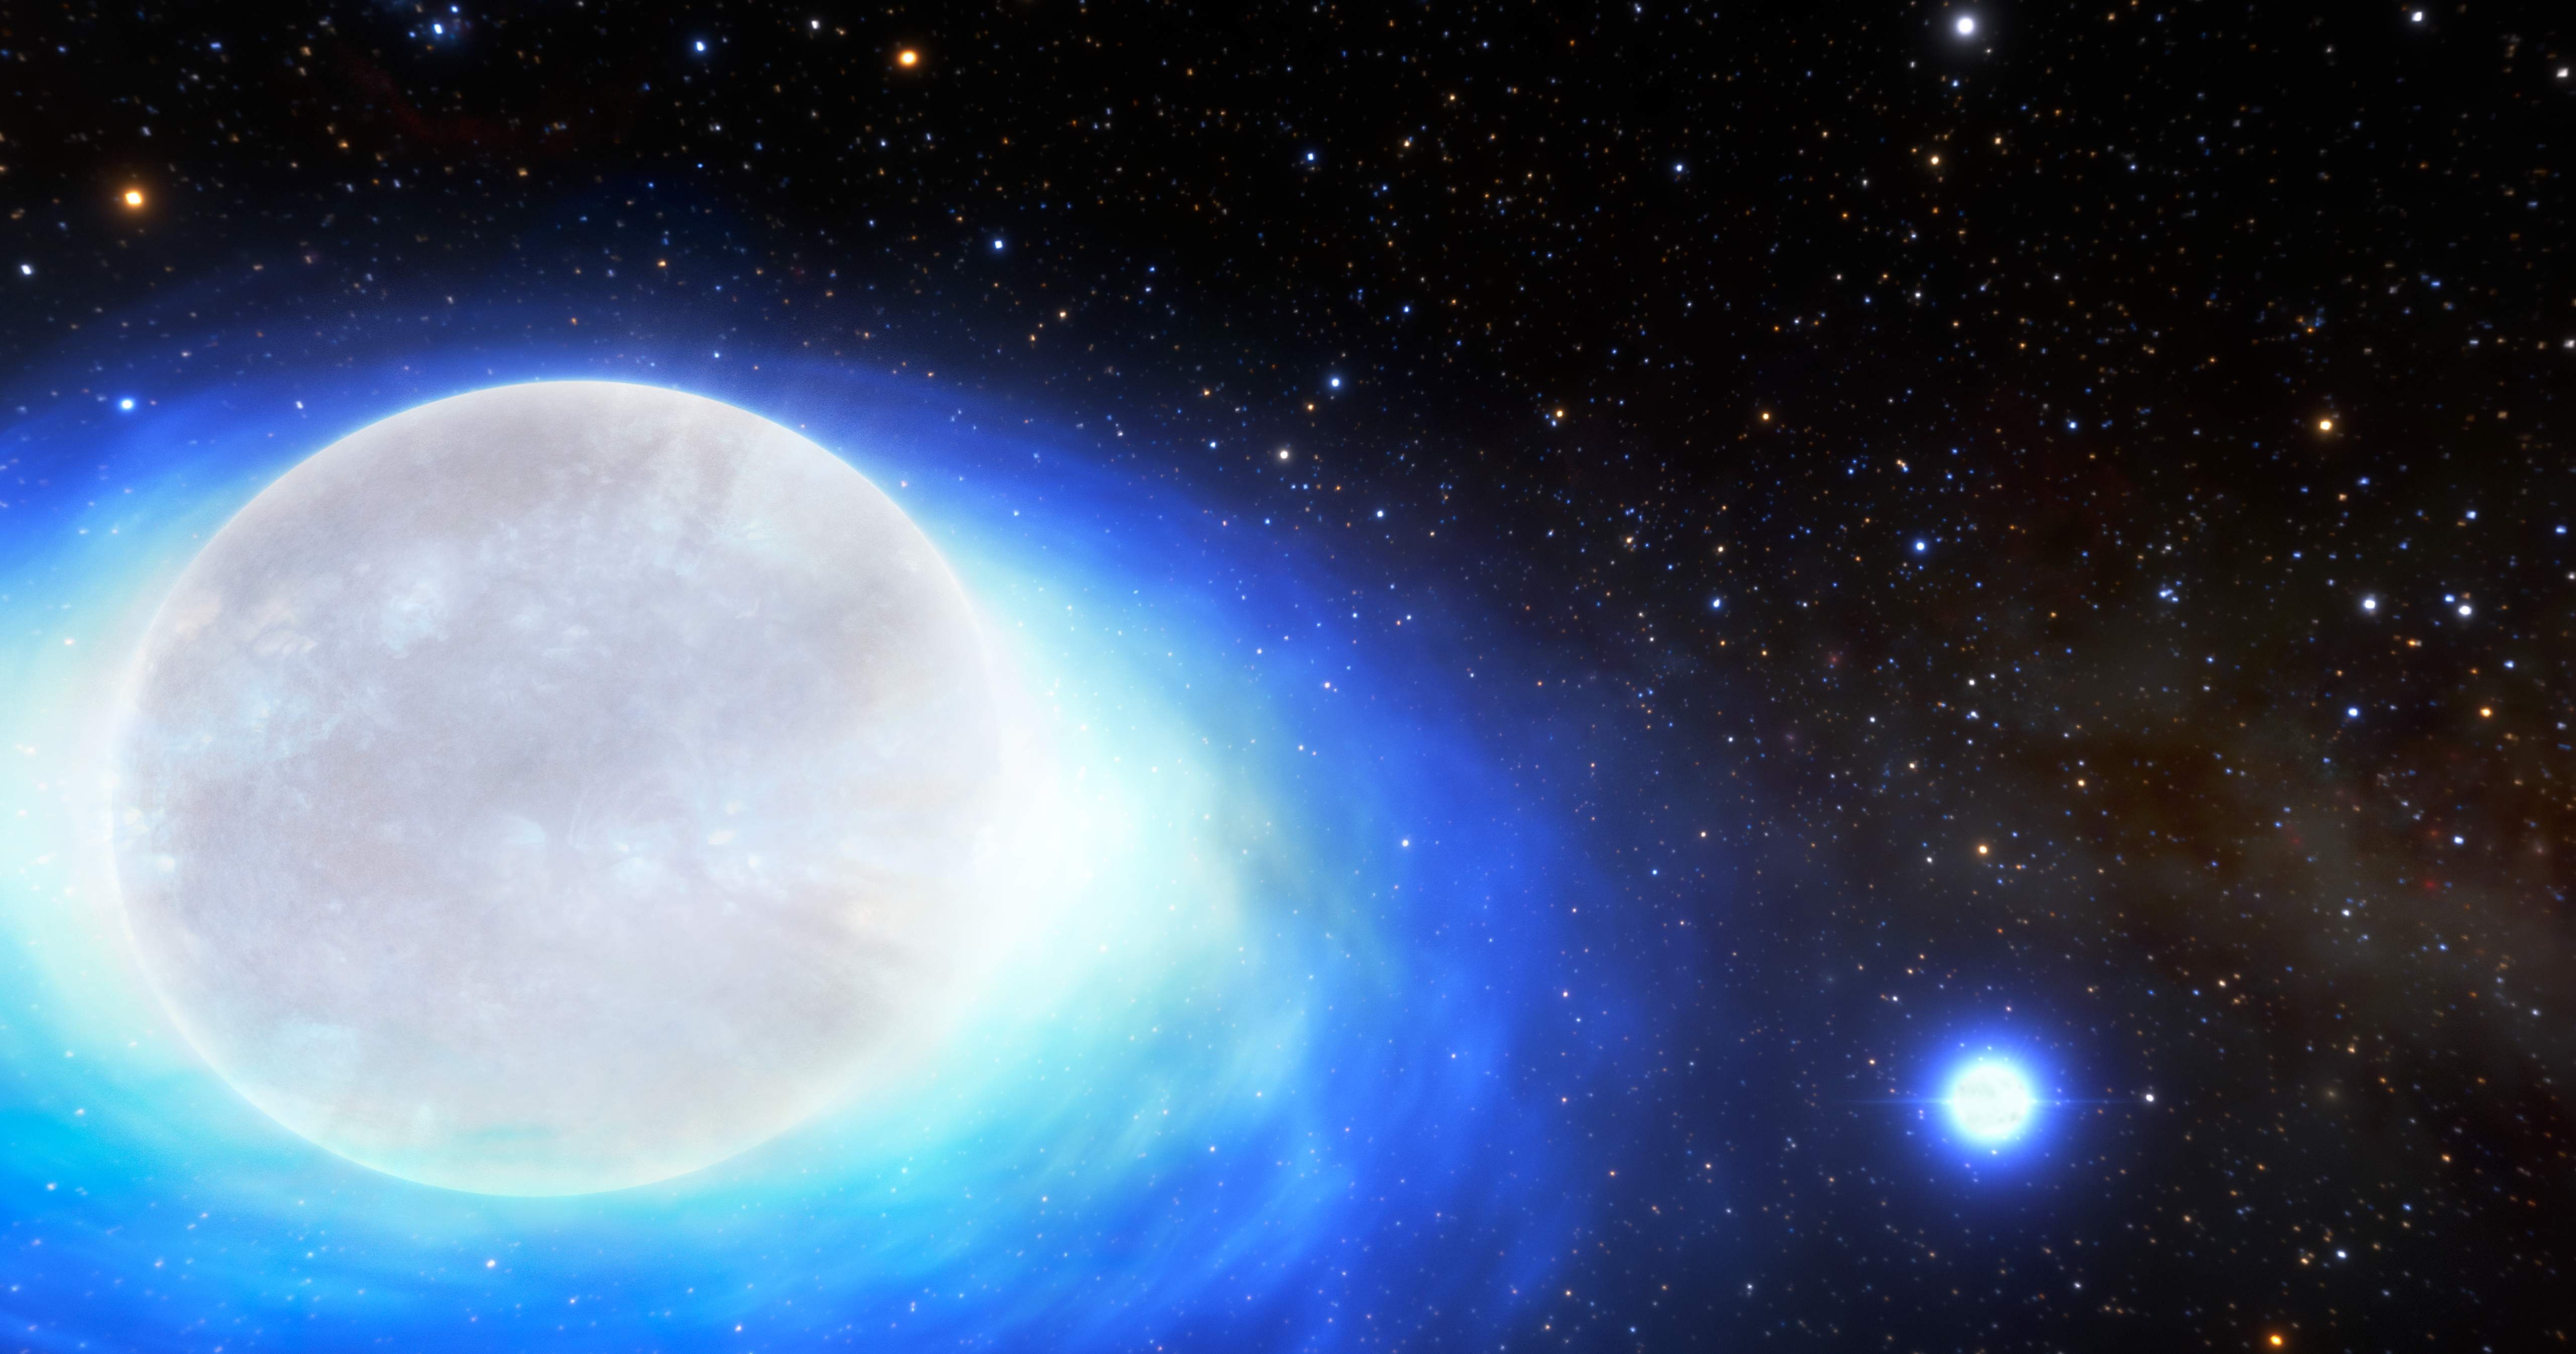

Artist’s Impression of Kilonova Progenitor Star System

This is an artist’s impression of the first confirmed detection of a star system that will one day form a kilonova — the ultra-powerful, gold-producing explosion created by merging neutron stars. These systems are so phenomenally rare that only about 10 such systems are thought to exist in the entire Milky Way.

Credit: CTIO/NOIRLab/NSF/AURA/J. da Silva/Spaceengine/M. Zamani